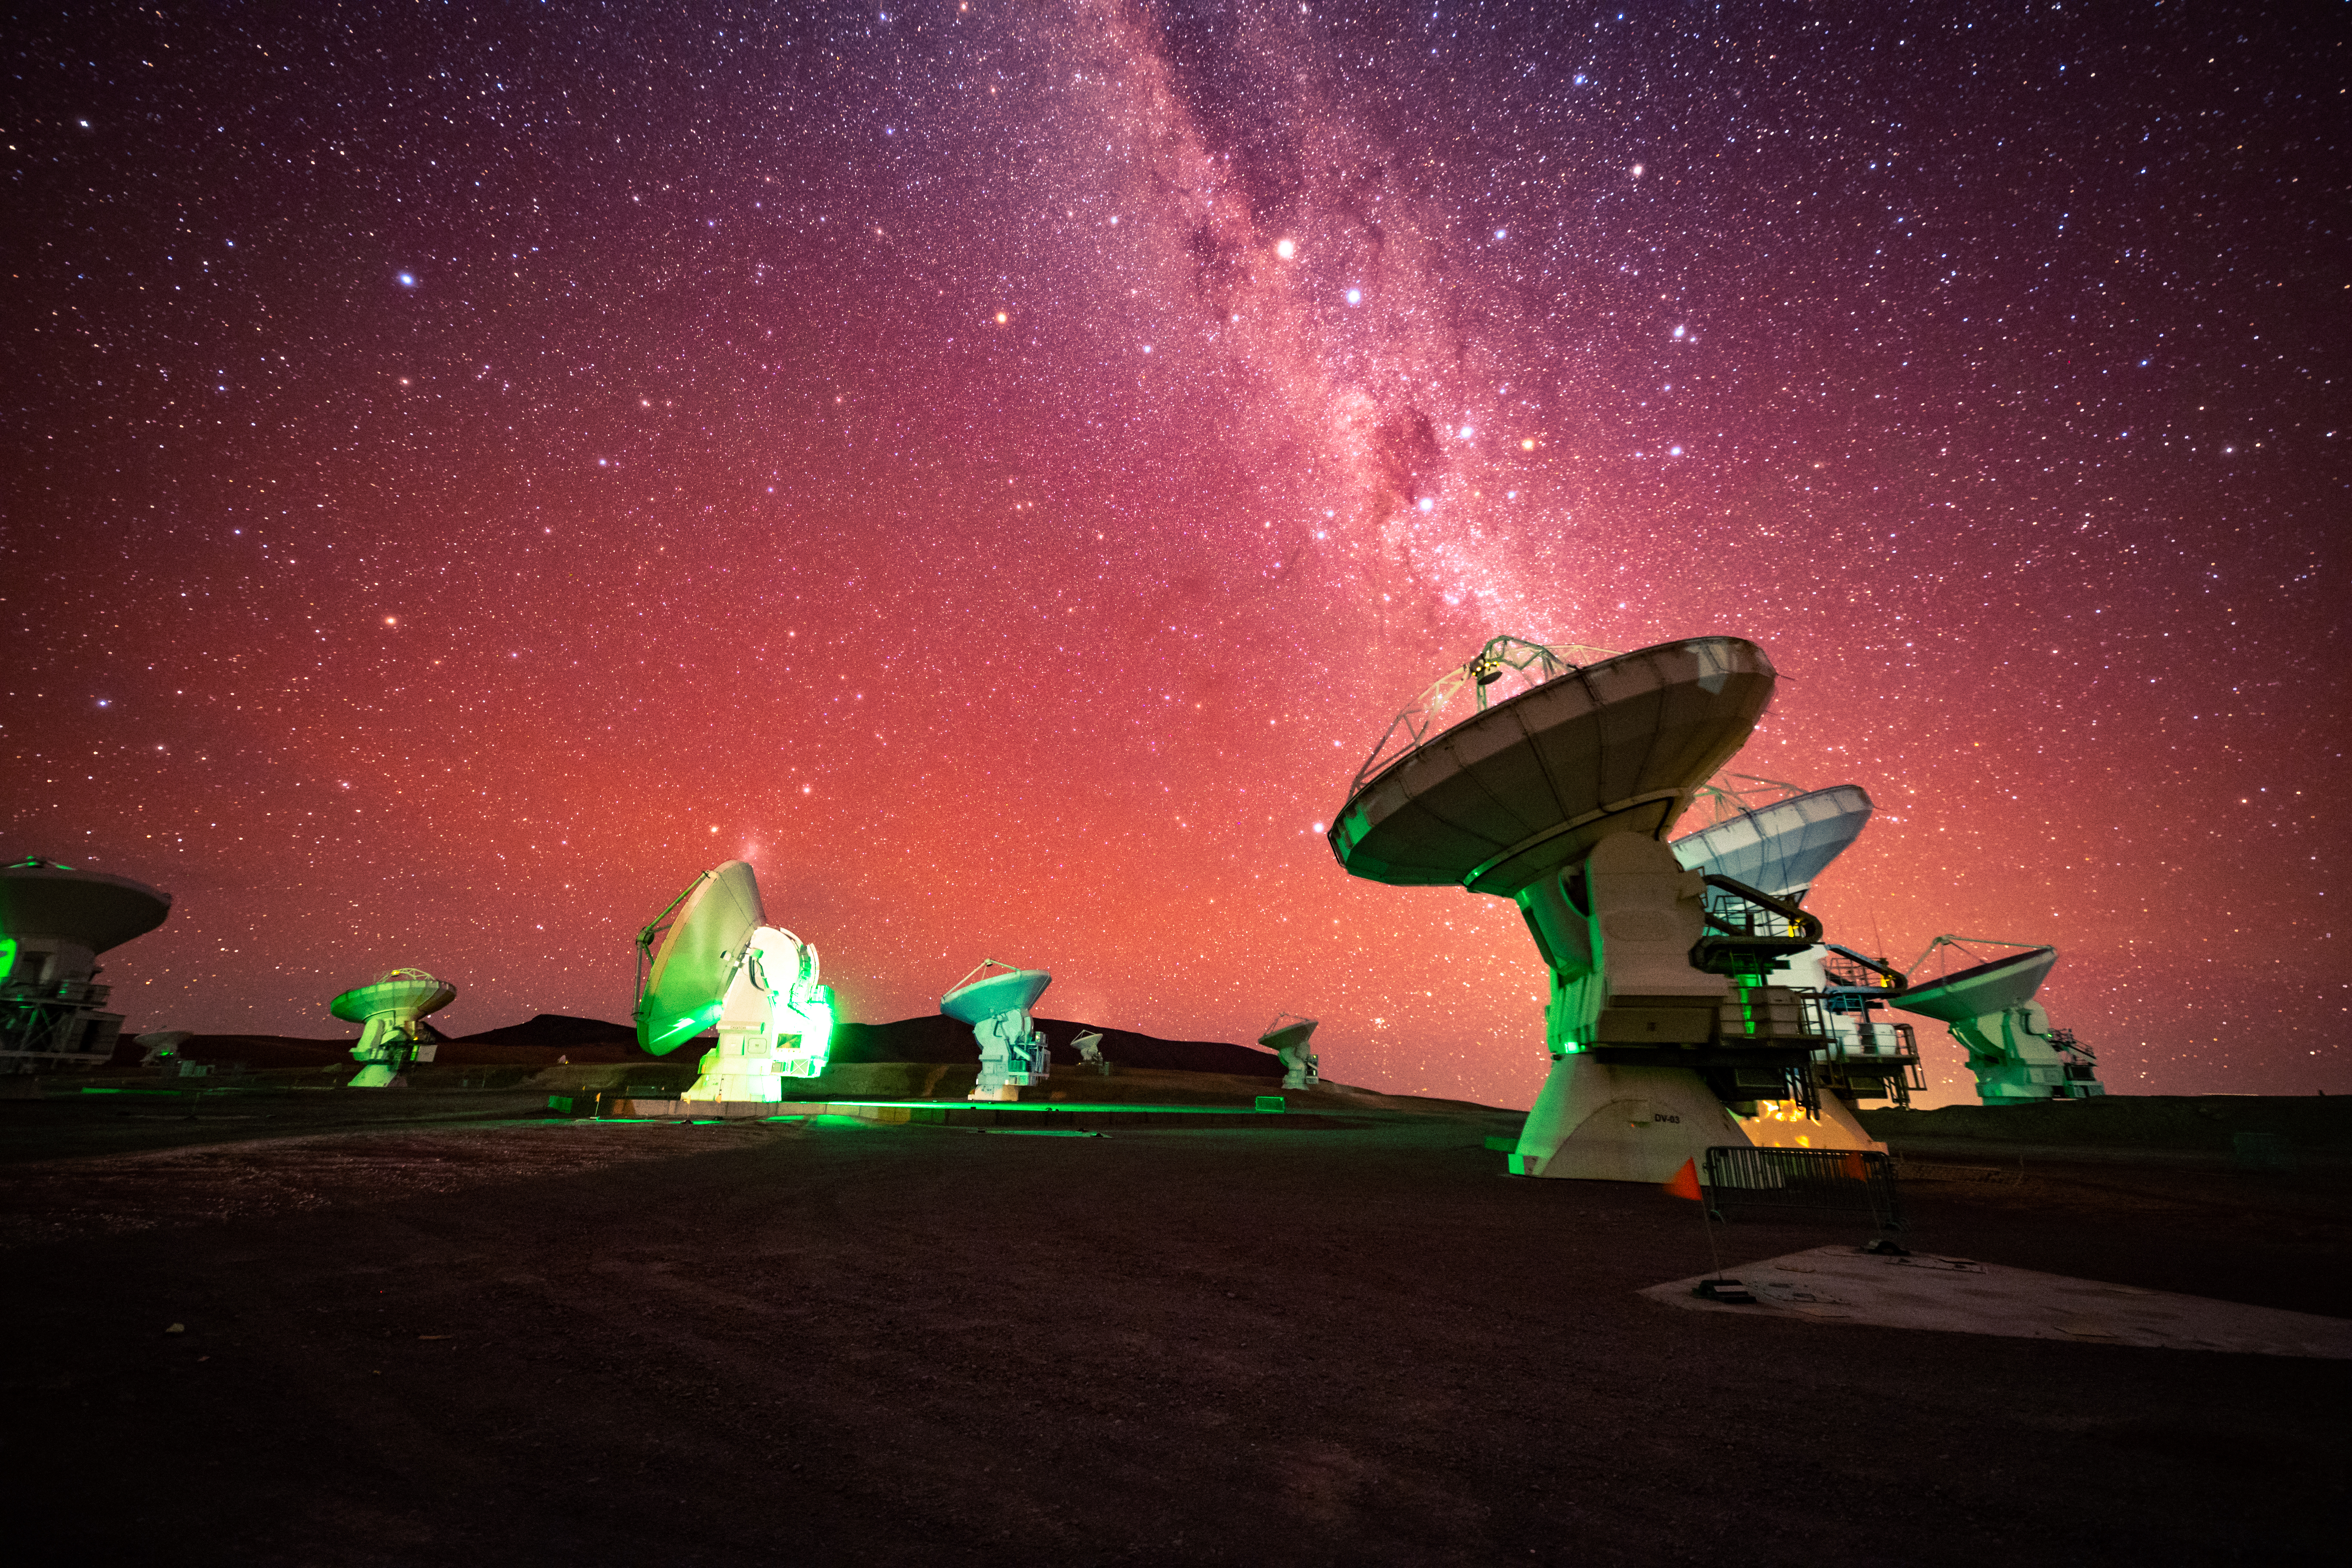

ALMA and Pink Milky Way

The Milky Way Galaxy pours into an ALMA antenna. The astro-modified camera used to take this photo lets in the hydrogen alpha light that is normally filtered out. This modification makes the camera more sensitive to the red end of the electromagnetic spectrum, thus giving a pink tint to the sky. The green lights are used to show antenna activity.

Credit: NSF/ AUI/ NSF NRAO/ B.Foott